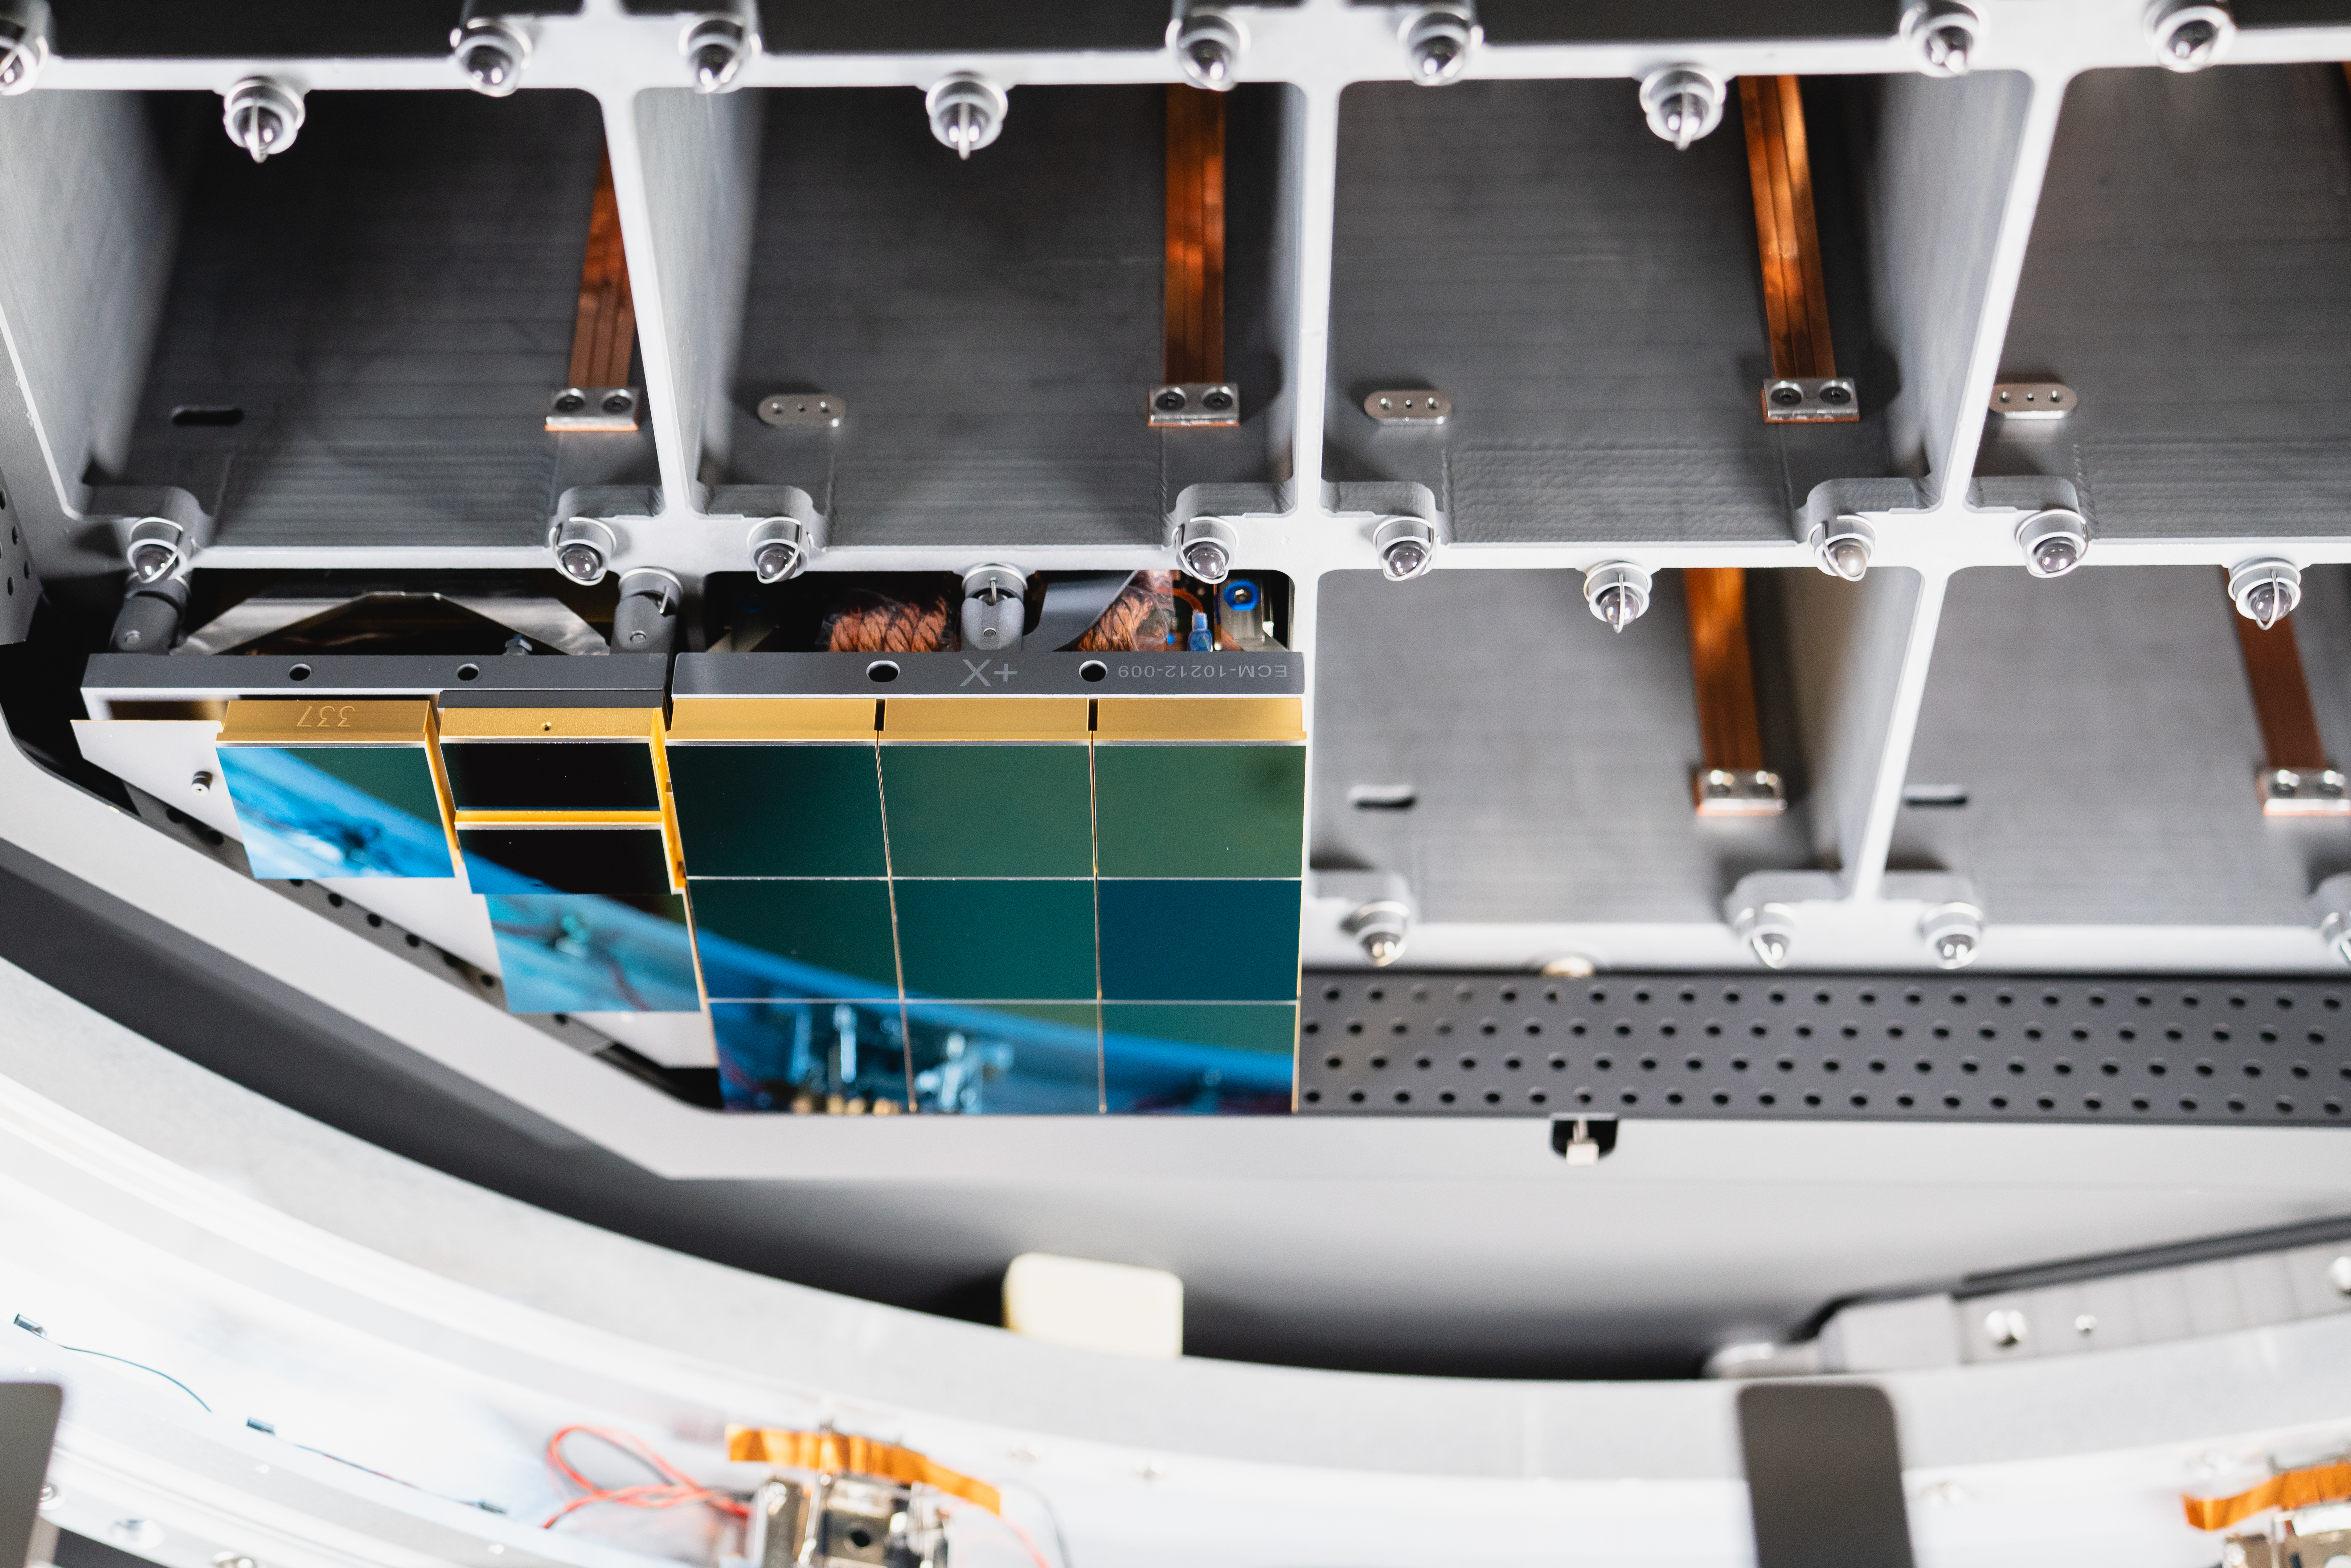

LSST 1st Science Raft

The Large Synoptic Survey Telescope (LSST) camera team has installed the first of 21 science rafts -- 3-by-3 arrays of state-of-the-art imaging sensors. Together they'll take unprecedented 3,200-megapixel images of the night sky, which, over time, will produce the world's largest astrophysical movie.

Credit: Farrin Abbott / SLAC National Accelerator Laboratory